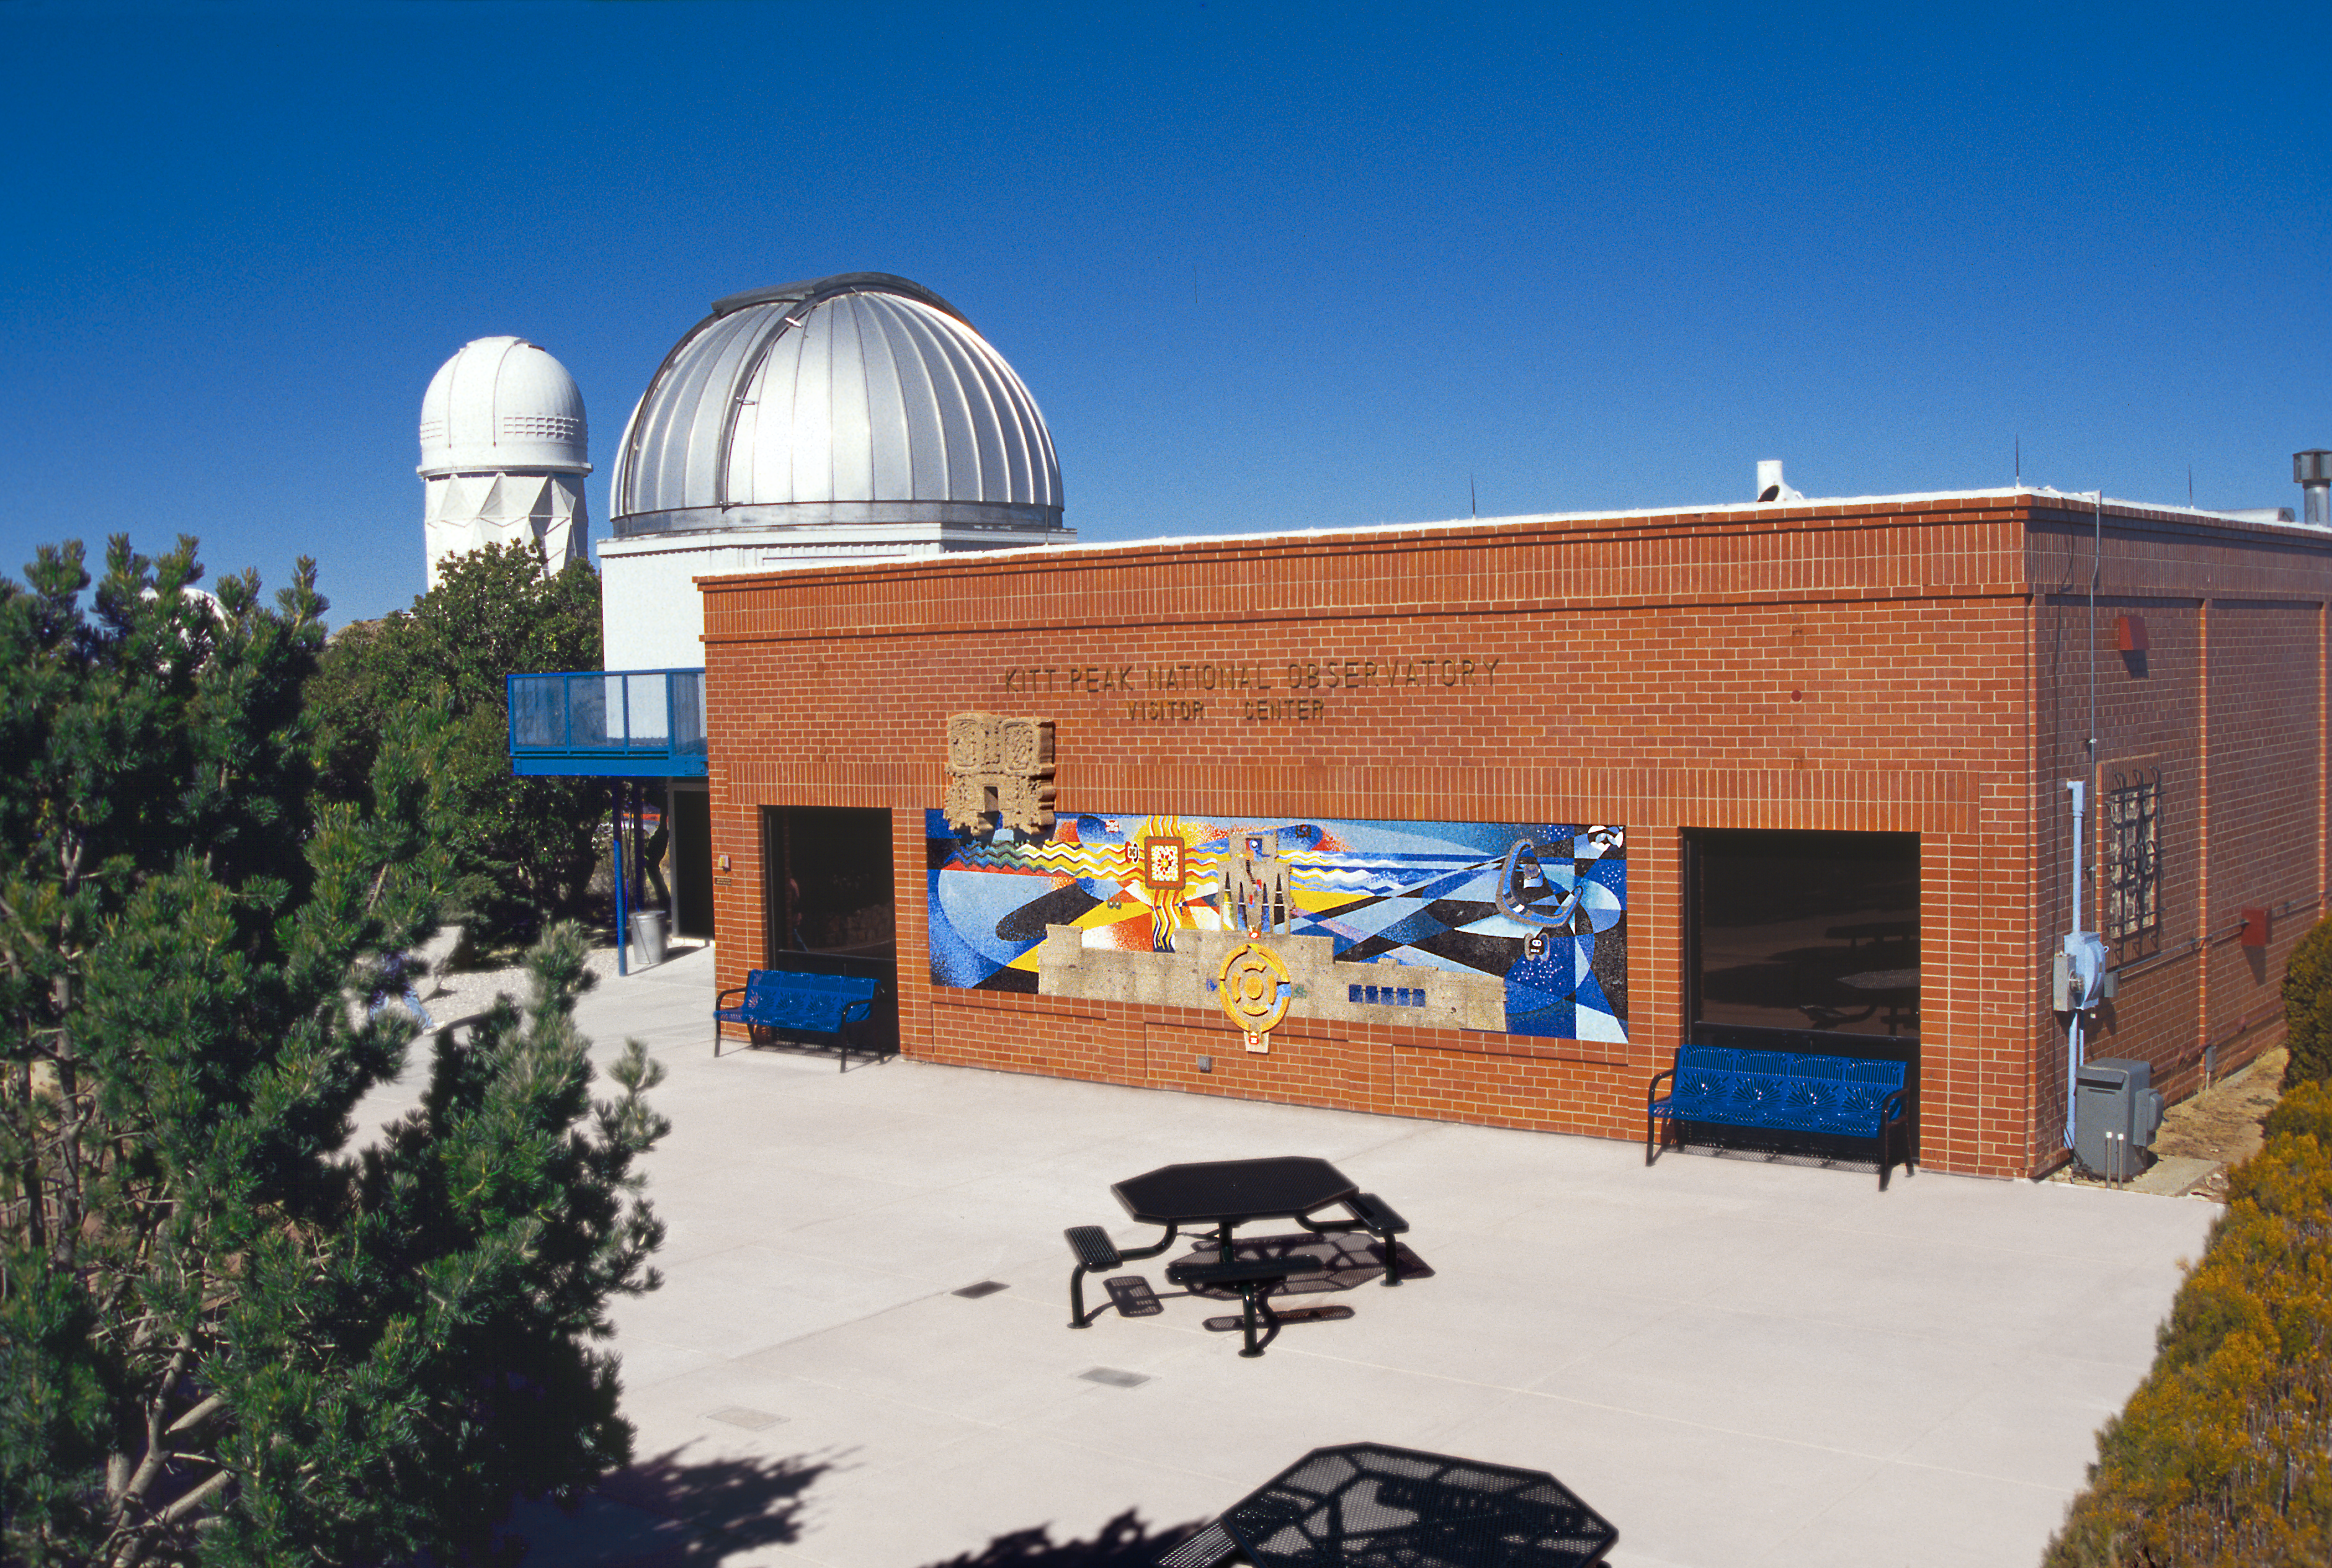

KPNO Visitors' Center 2002

The remodeled front area of the Visitors' Center at the Kitt Peak National Observatory, near Tucson, Arizona. From the Public Affairs section of the March 2002 NOAO Newsletter (currently only available in PDF format).

Credit: NOIRLab/NSF/AURA